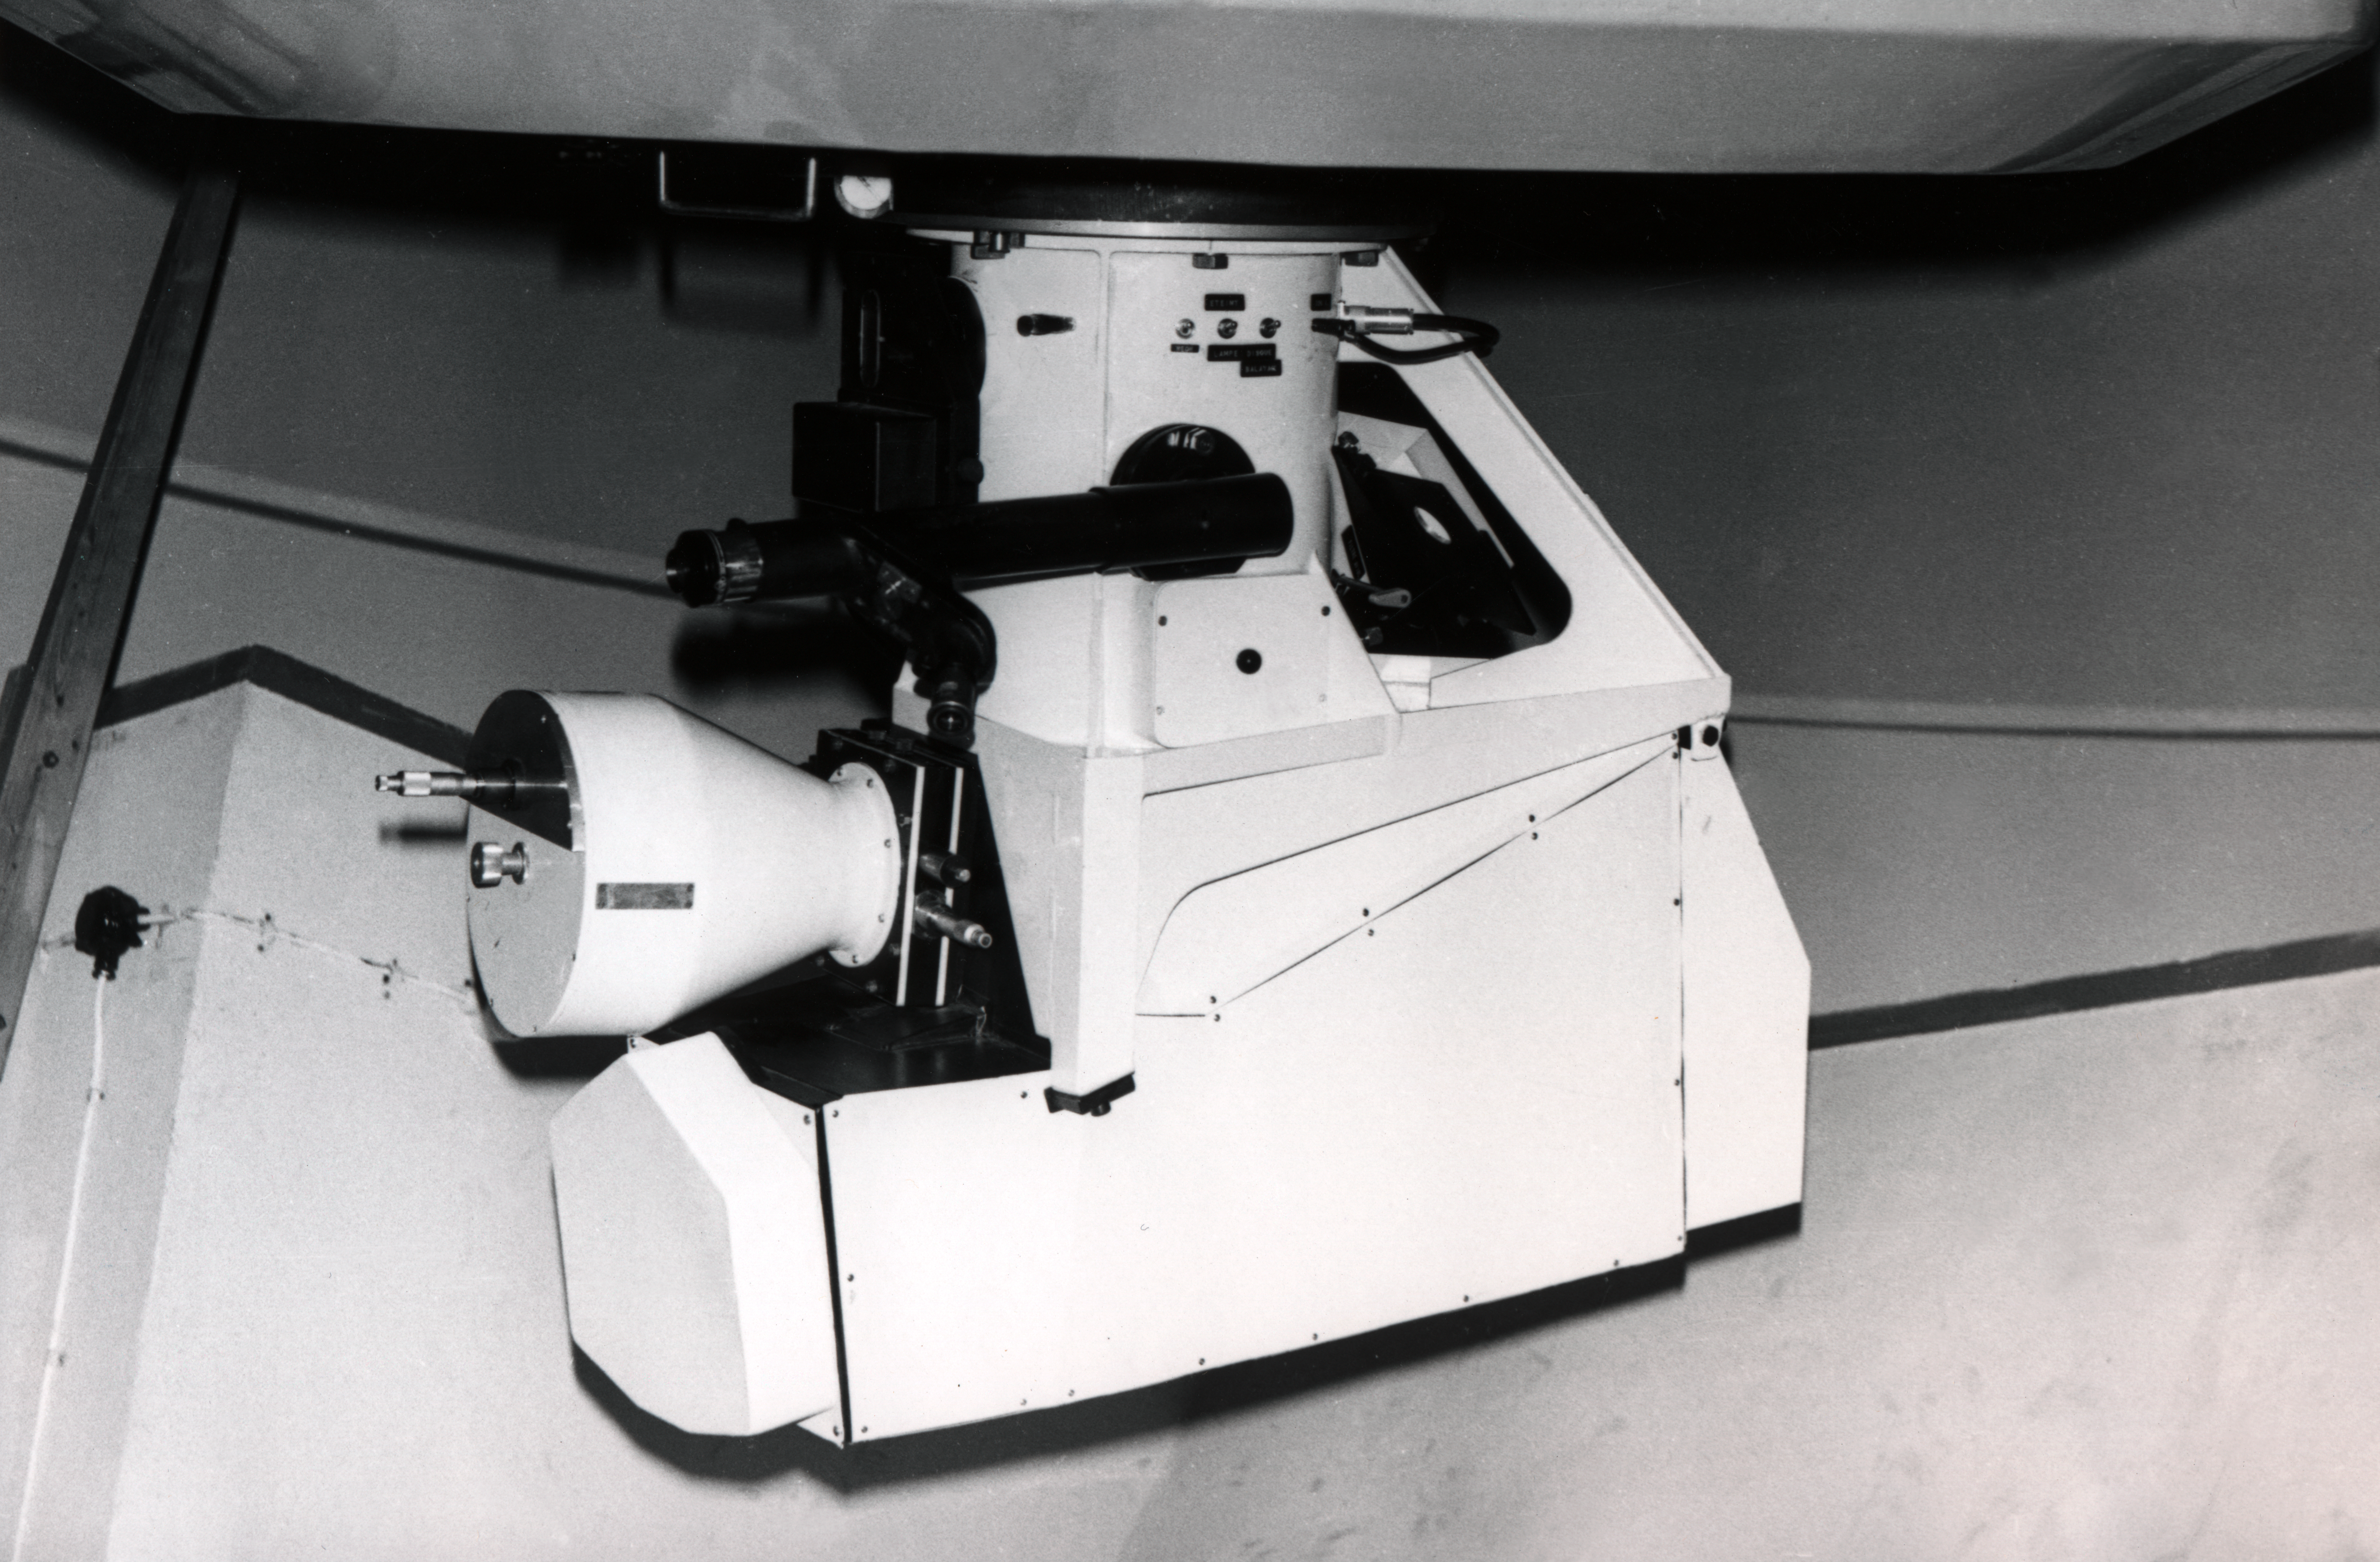

The ESO 1.52-metre telescope and Chilicass

The ESO 1.52-metre telescope on La Silla, circa 1968, equipped with the Chilicass spectrograph borrowed from the Marseilles Observatory.

Credit: ESO